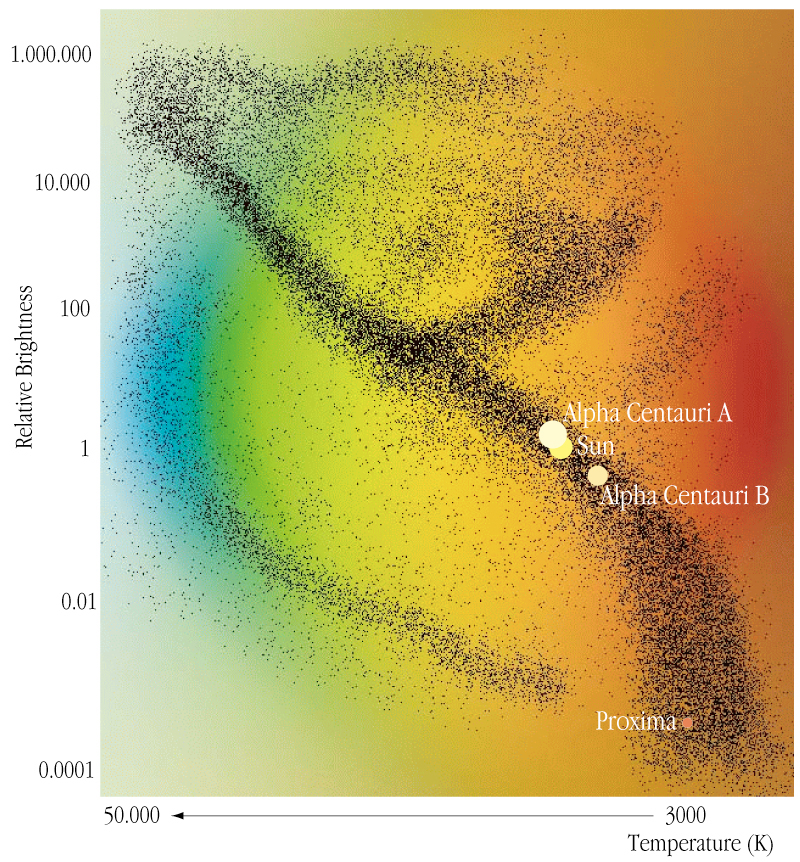

Alpha Centauri in the HR-System

The location of Alpha Centauri A and B, Proxima Centauri and the Sun in the Hertzsprung-Russell (HR) diagram.

Credit: ESO